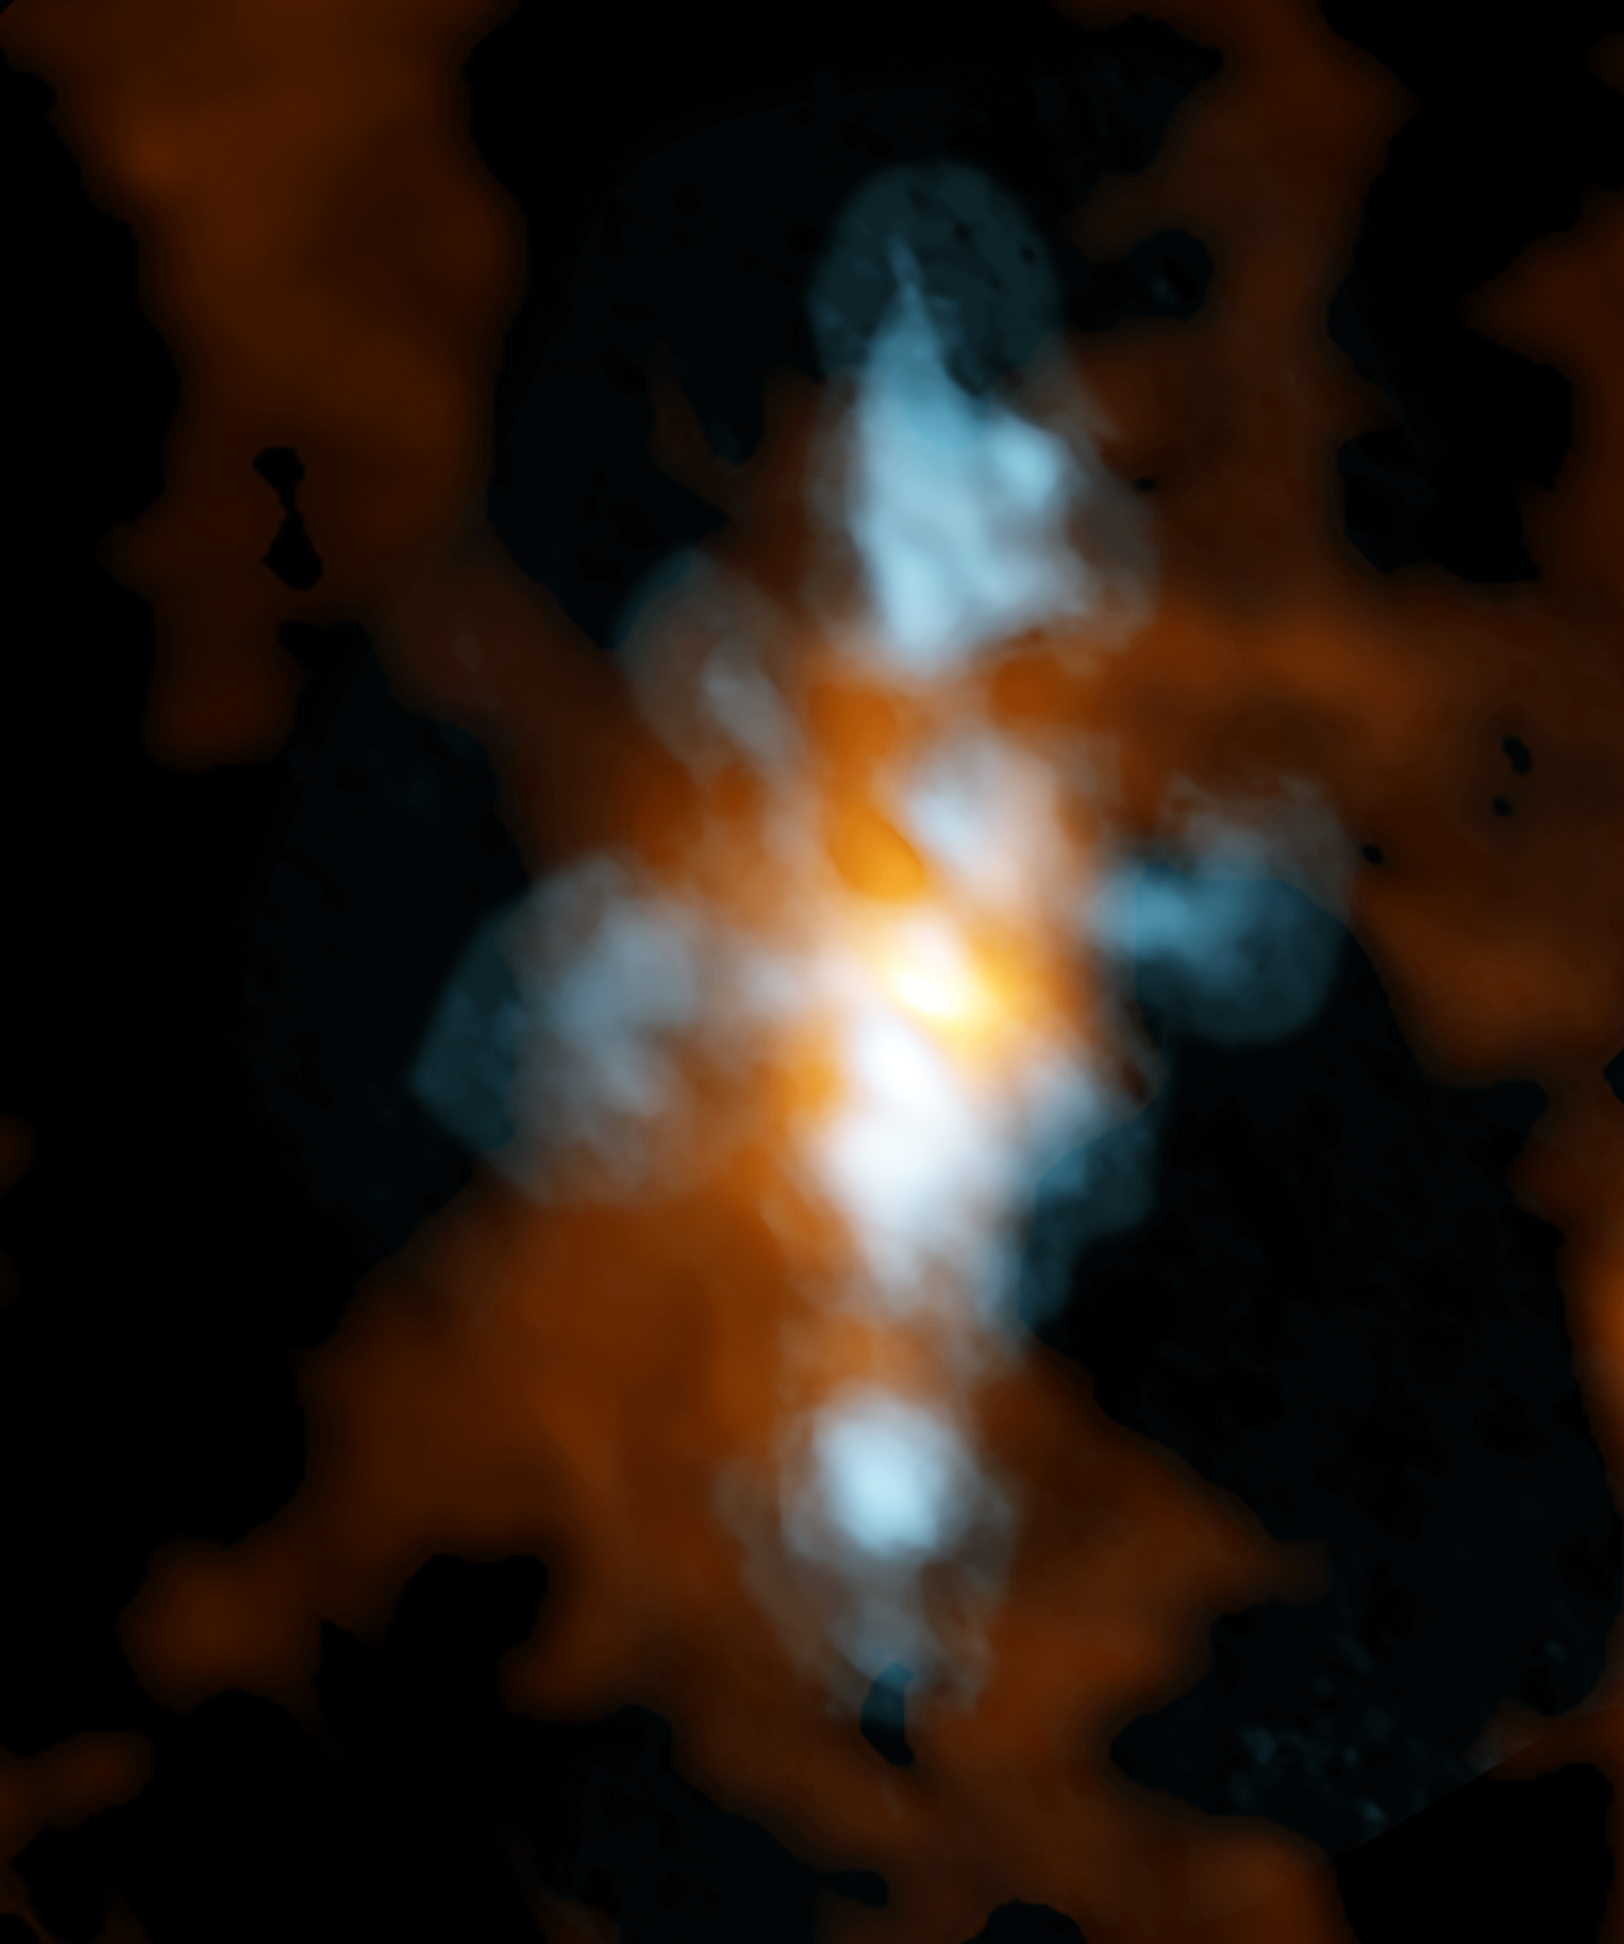

Heavy Water in NGC 6334I

Composite ALMA image of NGC 6334I, a star-forming region in the Cat's Paw Nebula, taken with the Band 10 receivers, ALMA's highest-frequency vision. The blue component is heavy water (HDO) streaming away from either a single protostar or a small cluster of protostars. The orange region is the "continuum emission" in the same region, which scientists found is extraordinarily rich in molecular fingerprints, including glycoaldehyde, the simplest sugar-related molecule.

Credit: B. Saxton NRAO/AUI/NSF